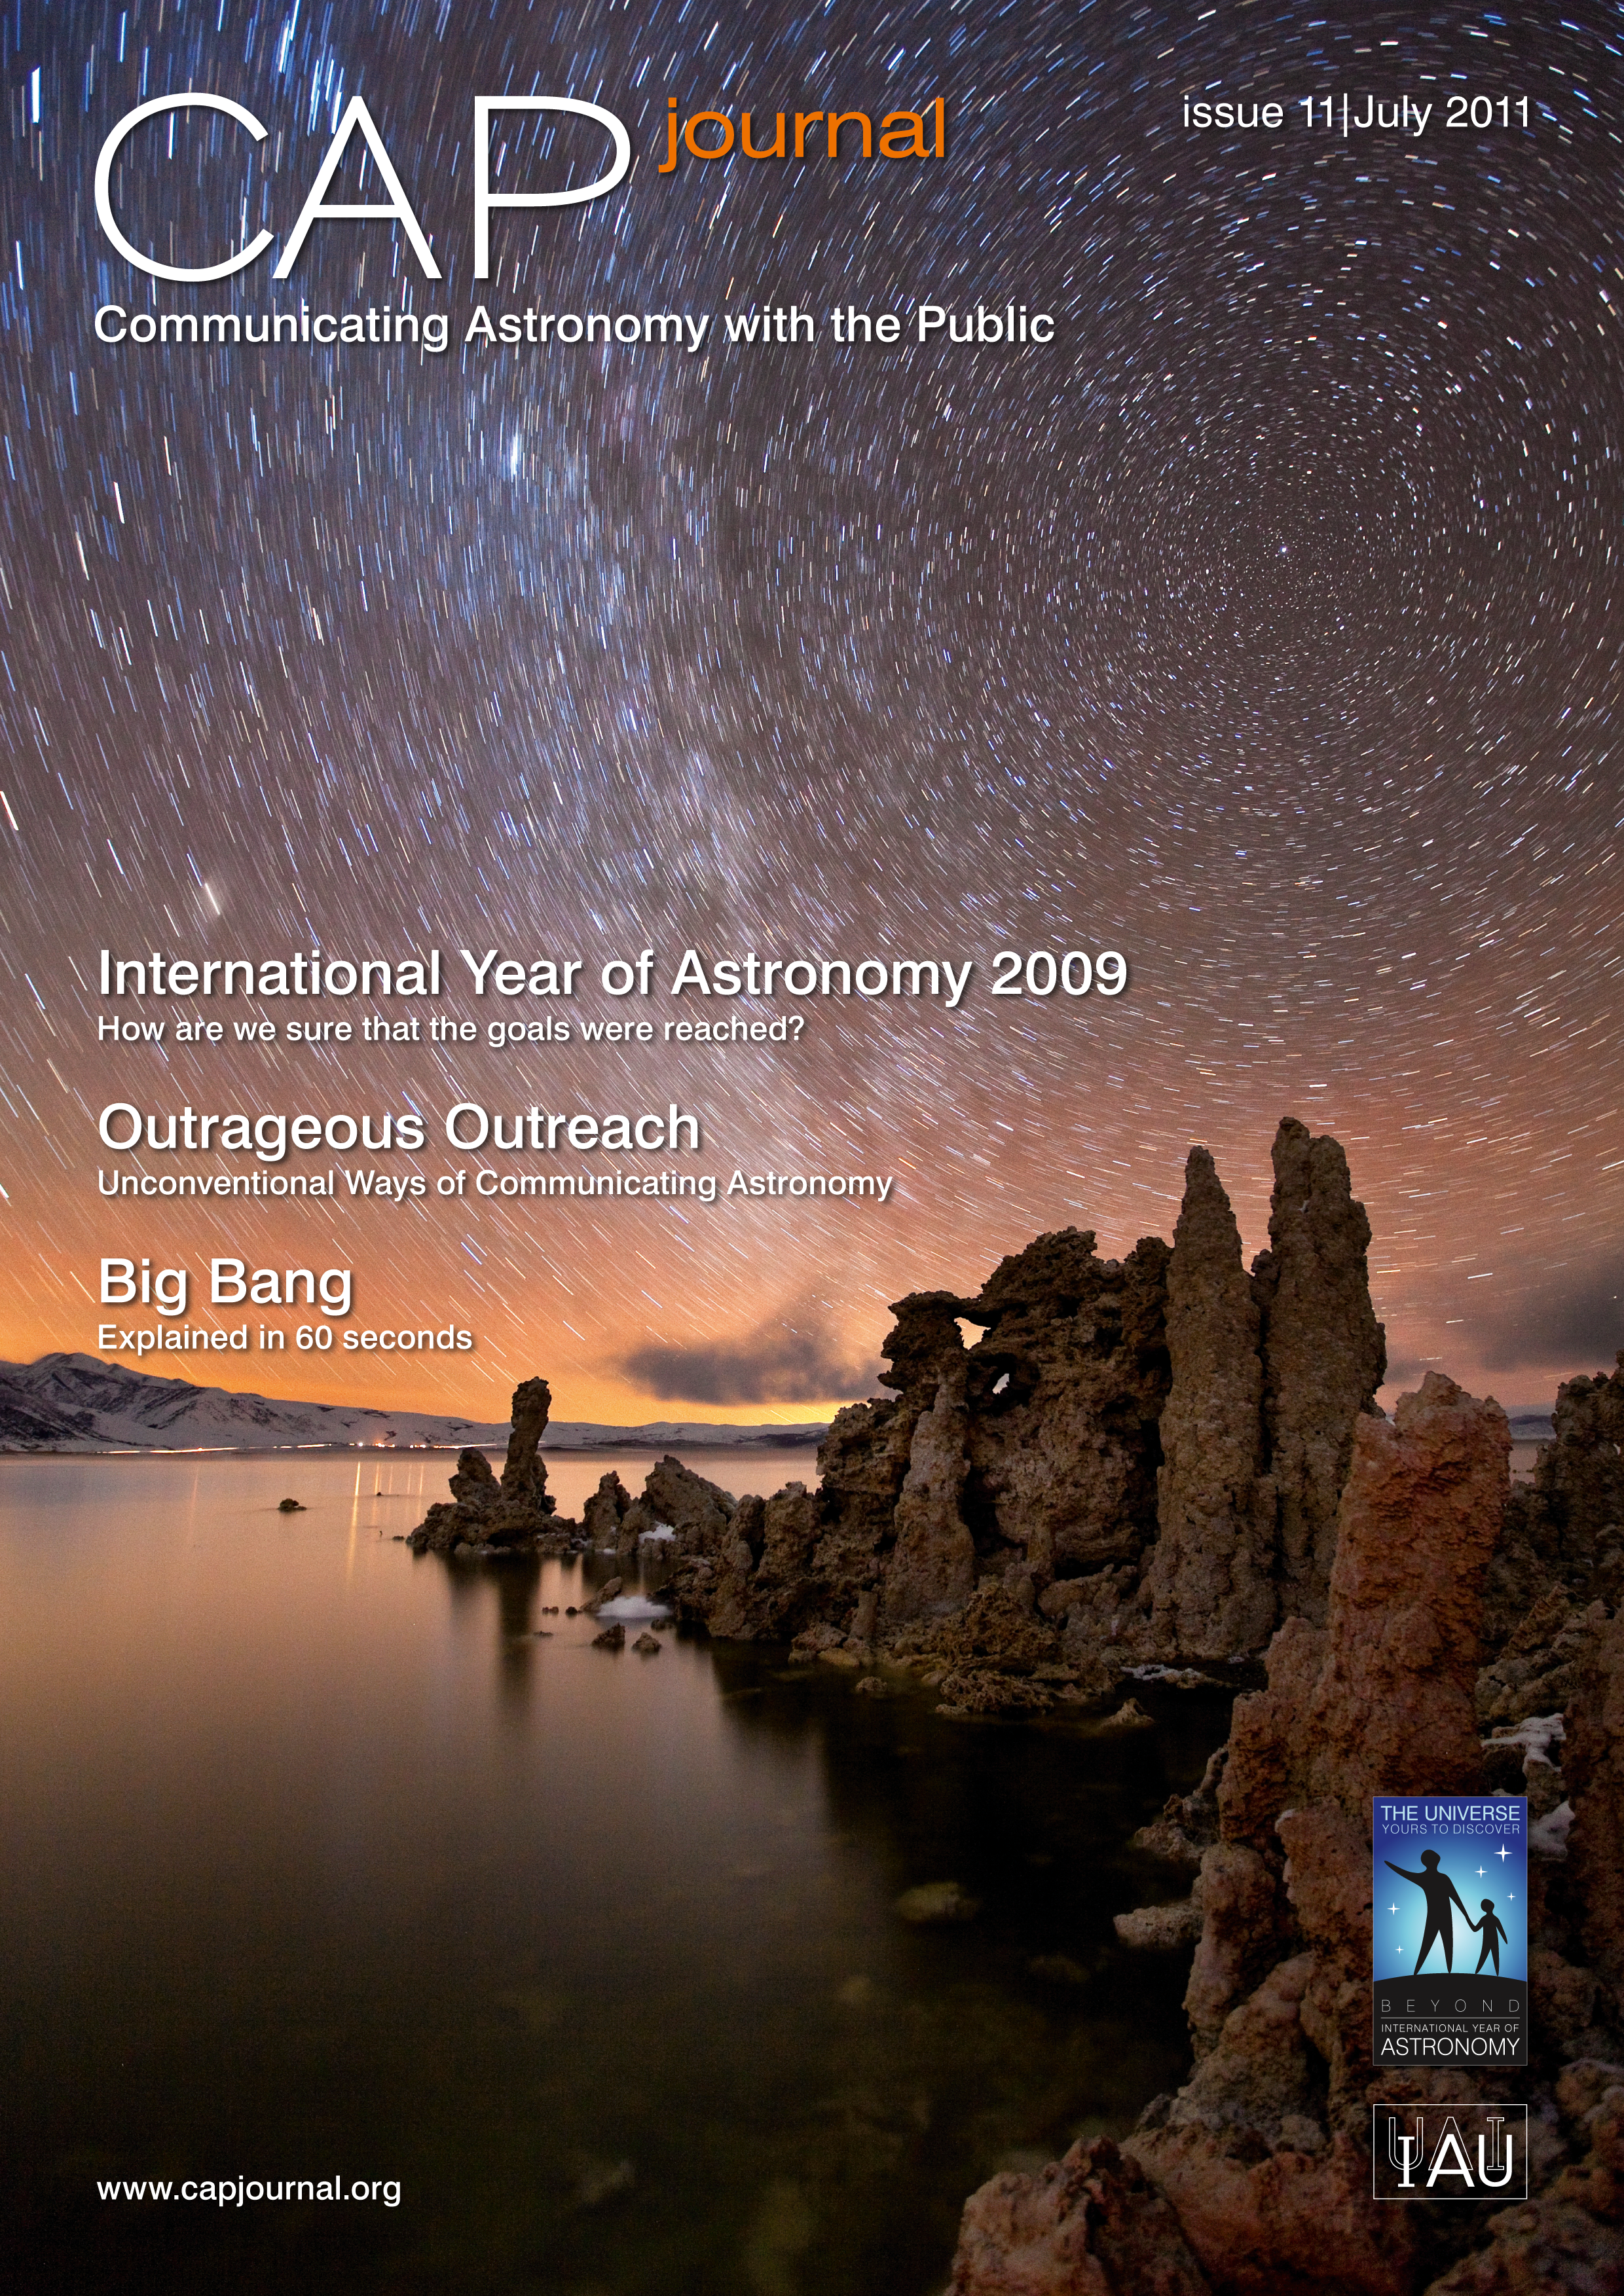

Cover of CAPjournal issue 11

The CAPjournal is a free peer-reviewed journal for astronomy communicators, online and in print. To subscribe to the print or online version please go here: http://www.capjournal.org/subscription.php.
This issue in PDF format is available on: http://www.capjournal.org/issues/11/

More information is available in the ESO announcement ann11048.

Credit: IAU/ESO